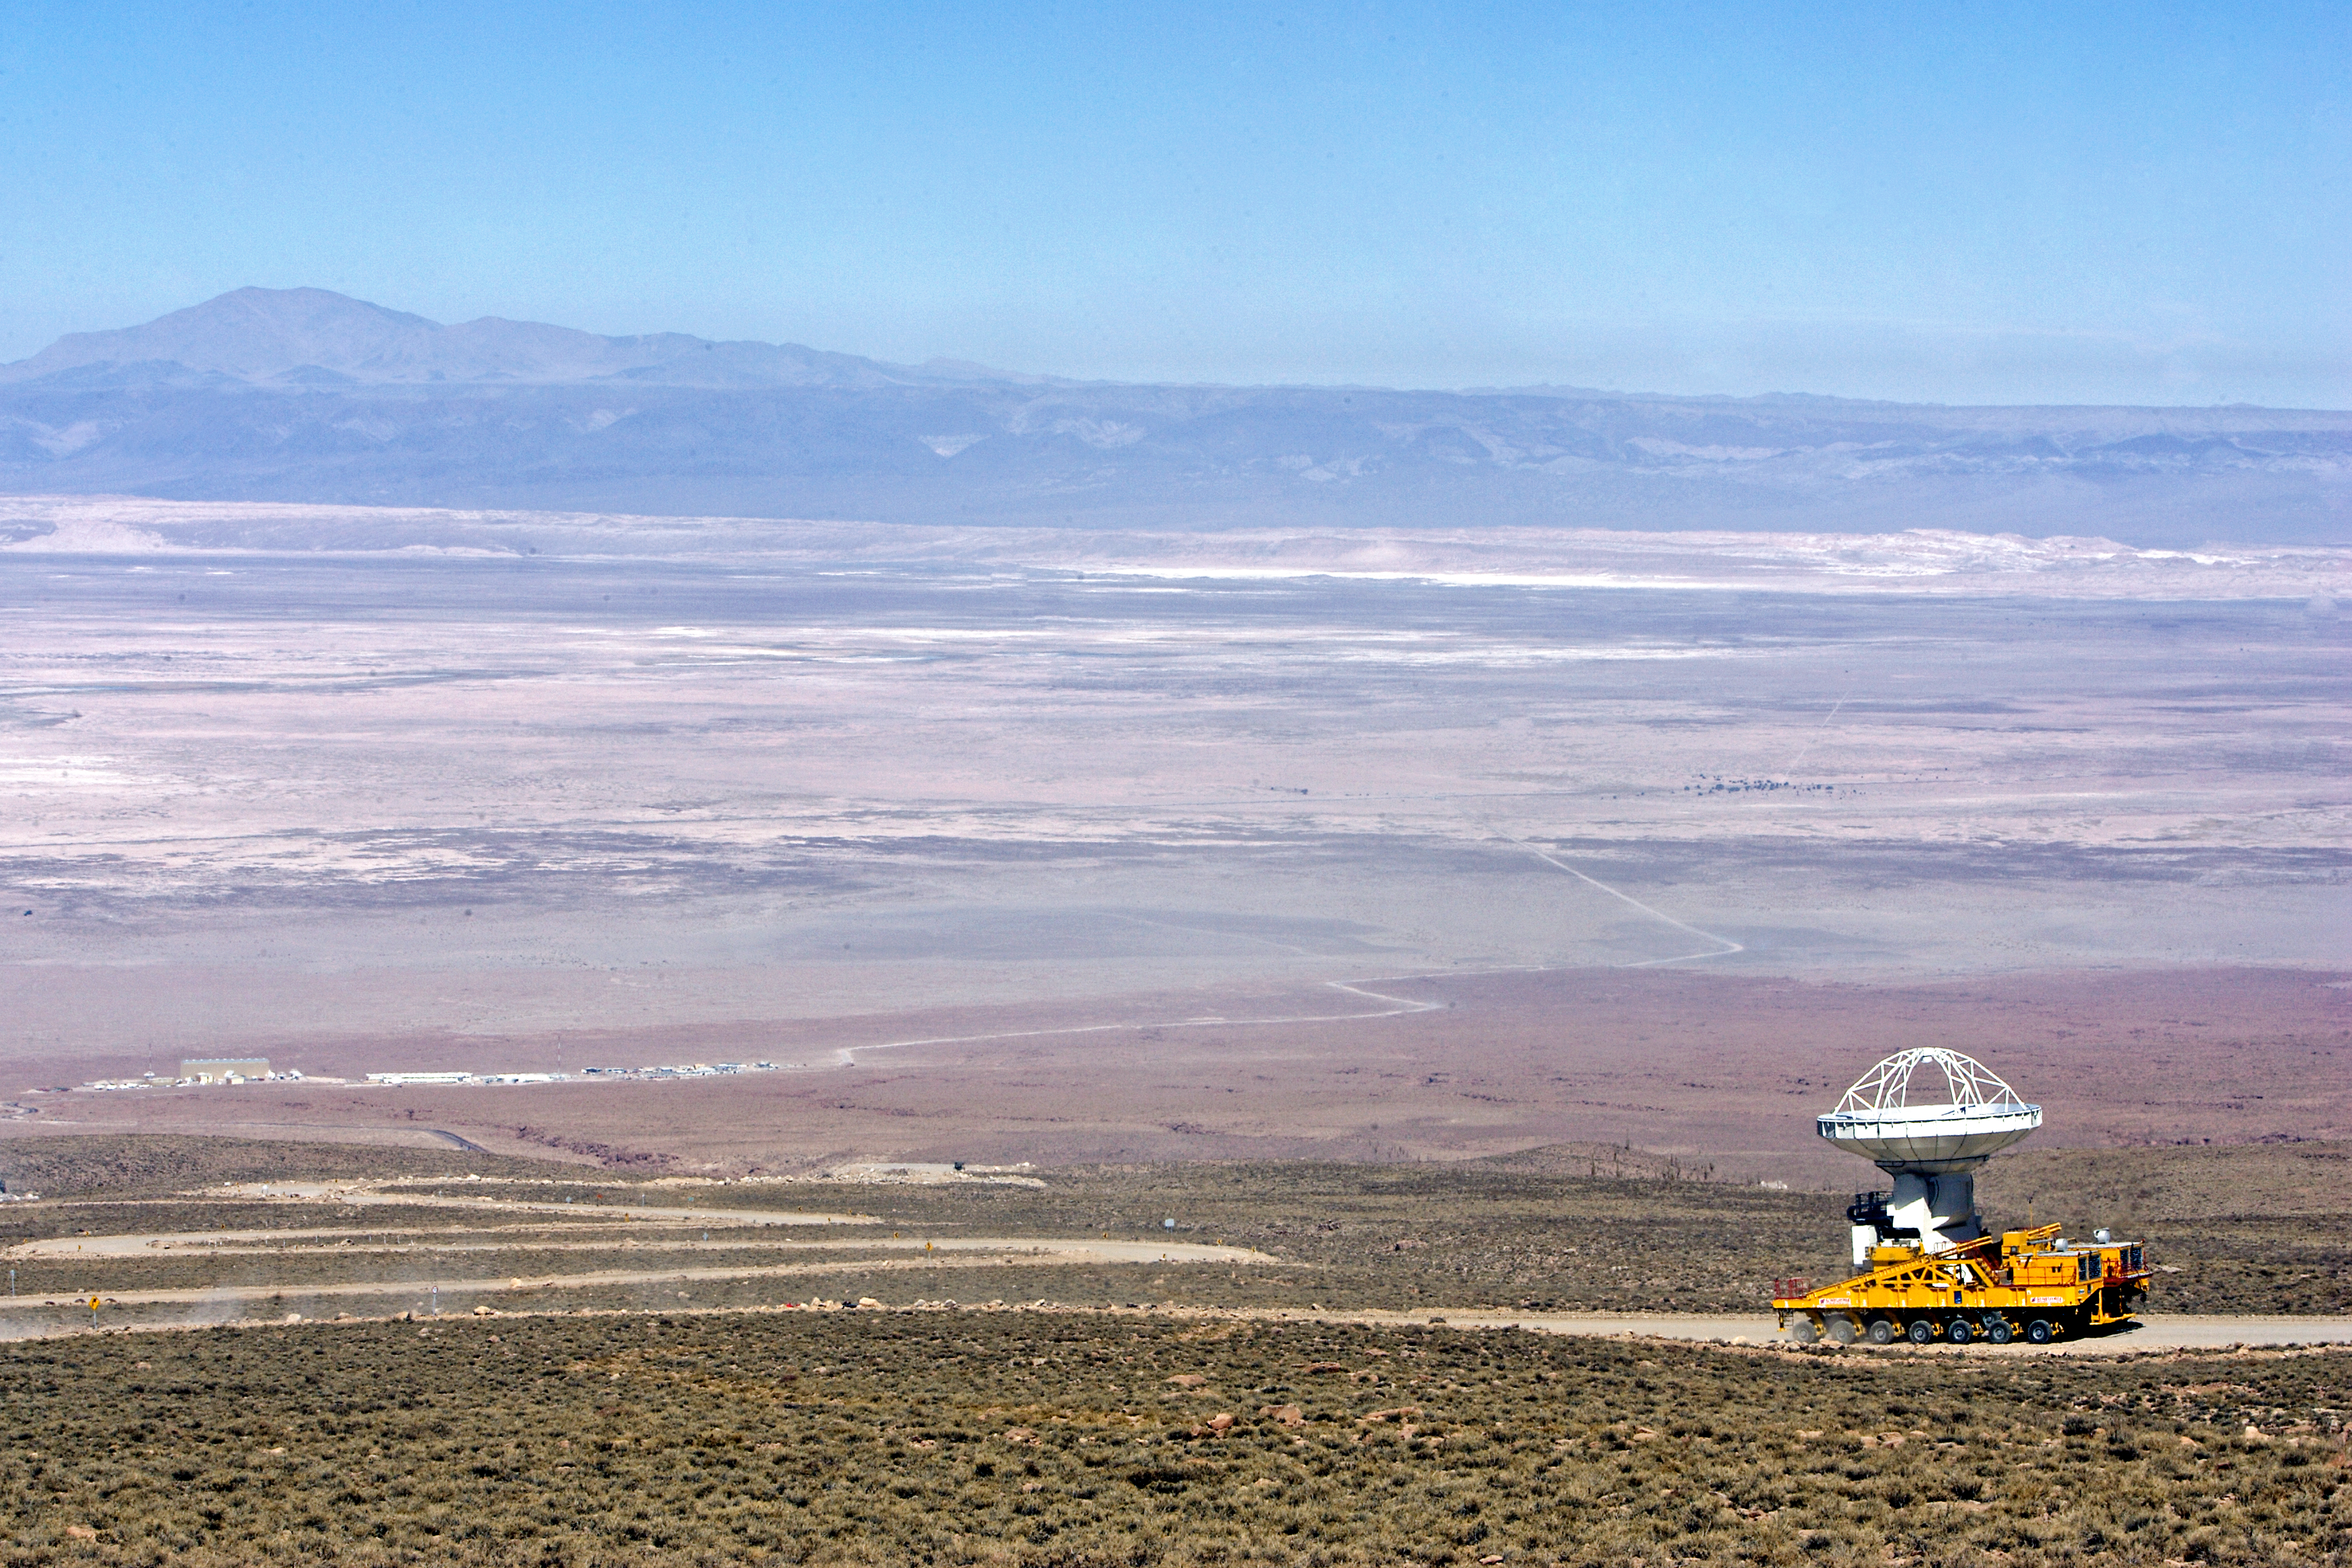

ALMA antenna transported to Chajnantor

This image shows one of the antennas of the Atacama Large Millimeter/submillimeter Array (ALMA), when being transported to the Array Operations Site (AOS) in Chajnantor Plateau, at 5000 meters altitud in the Atacama desert, Chile.

Credit: AUI/NRAO, Carlos Padilla